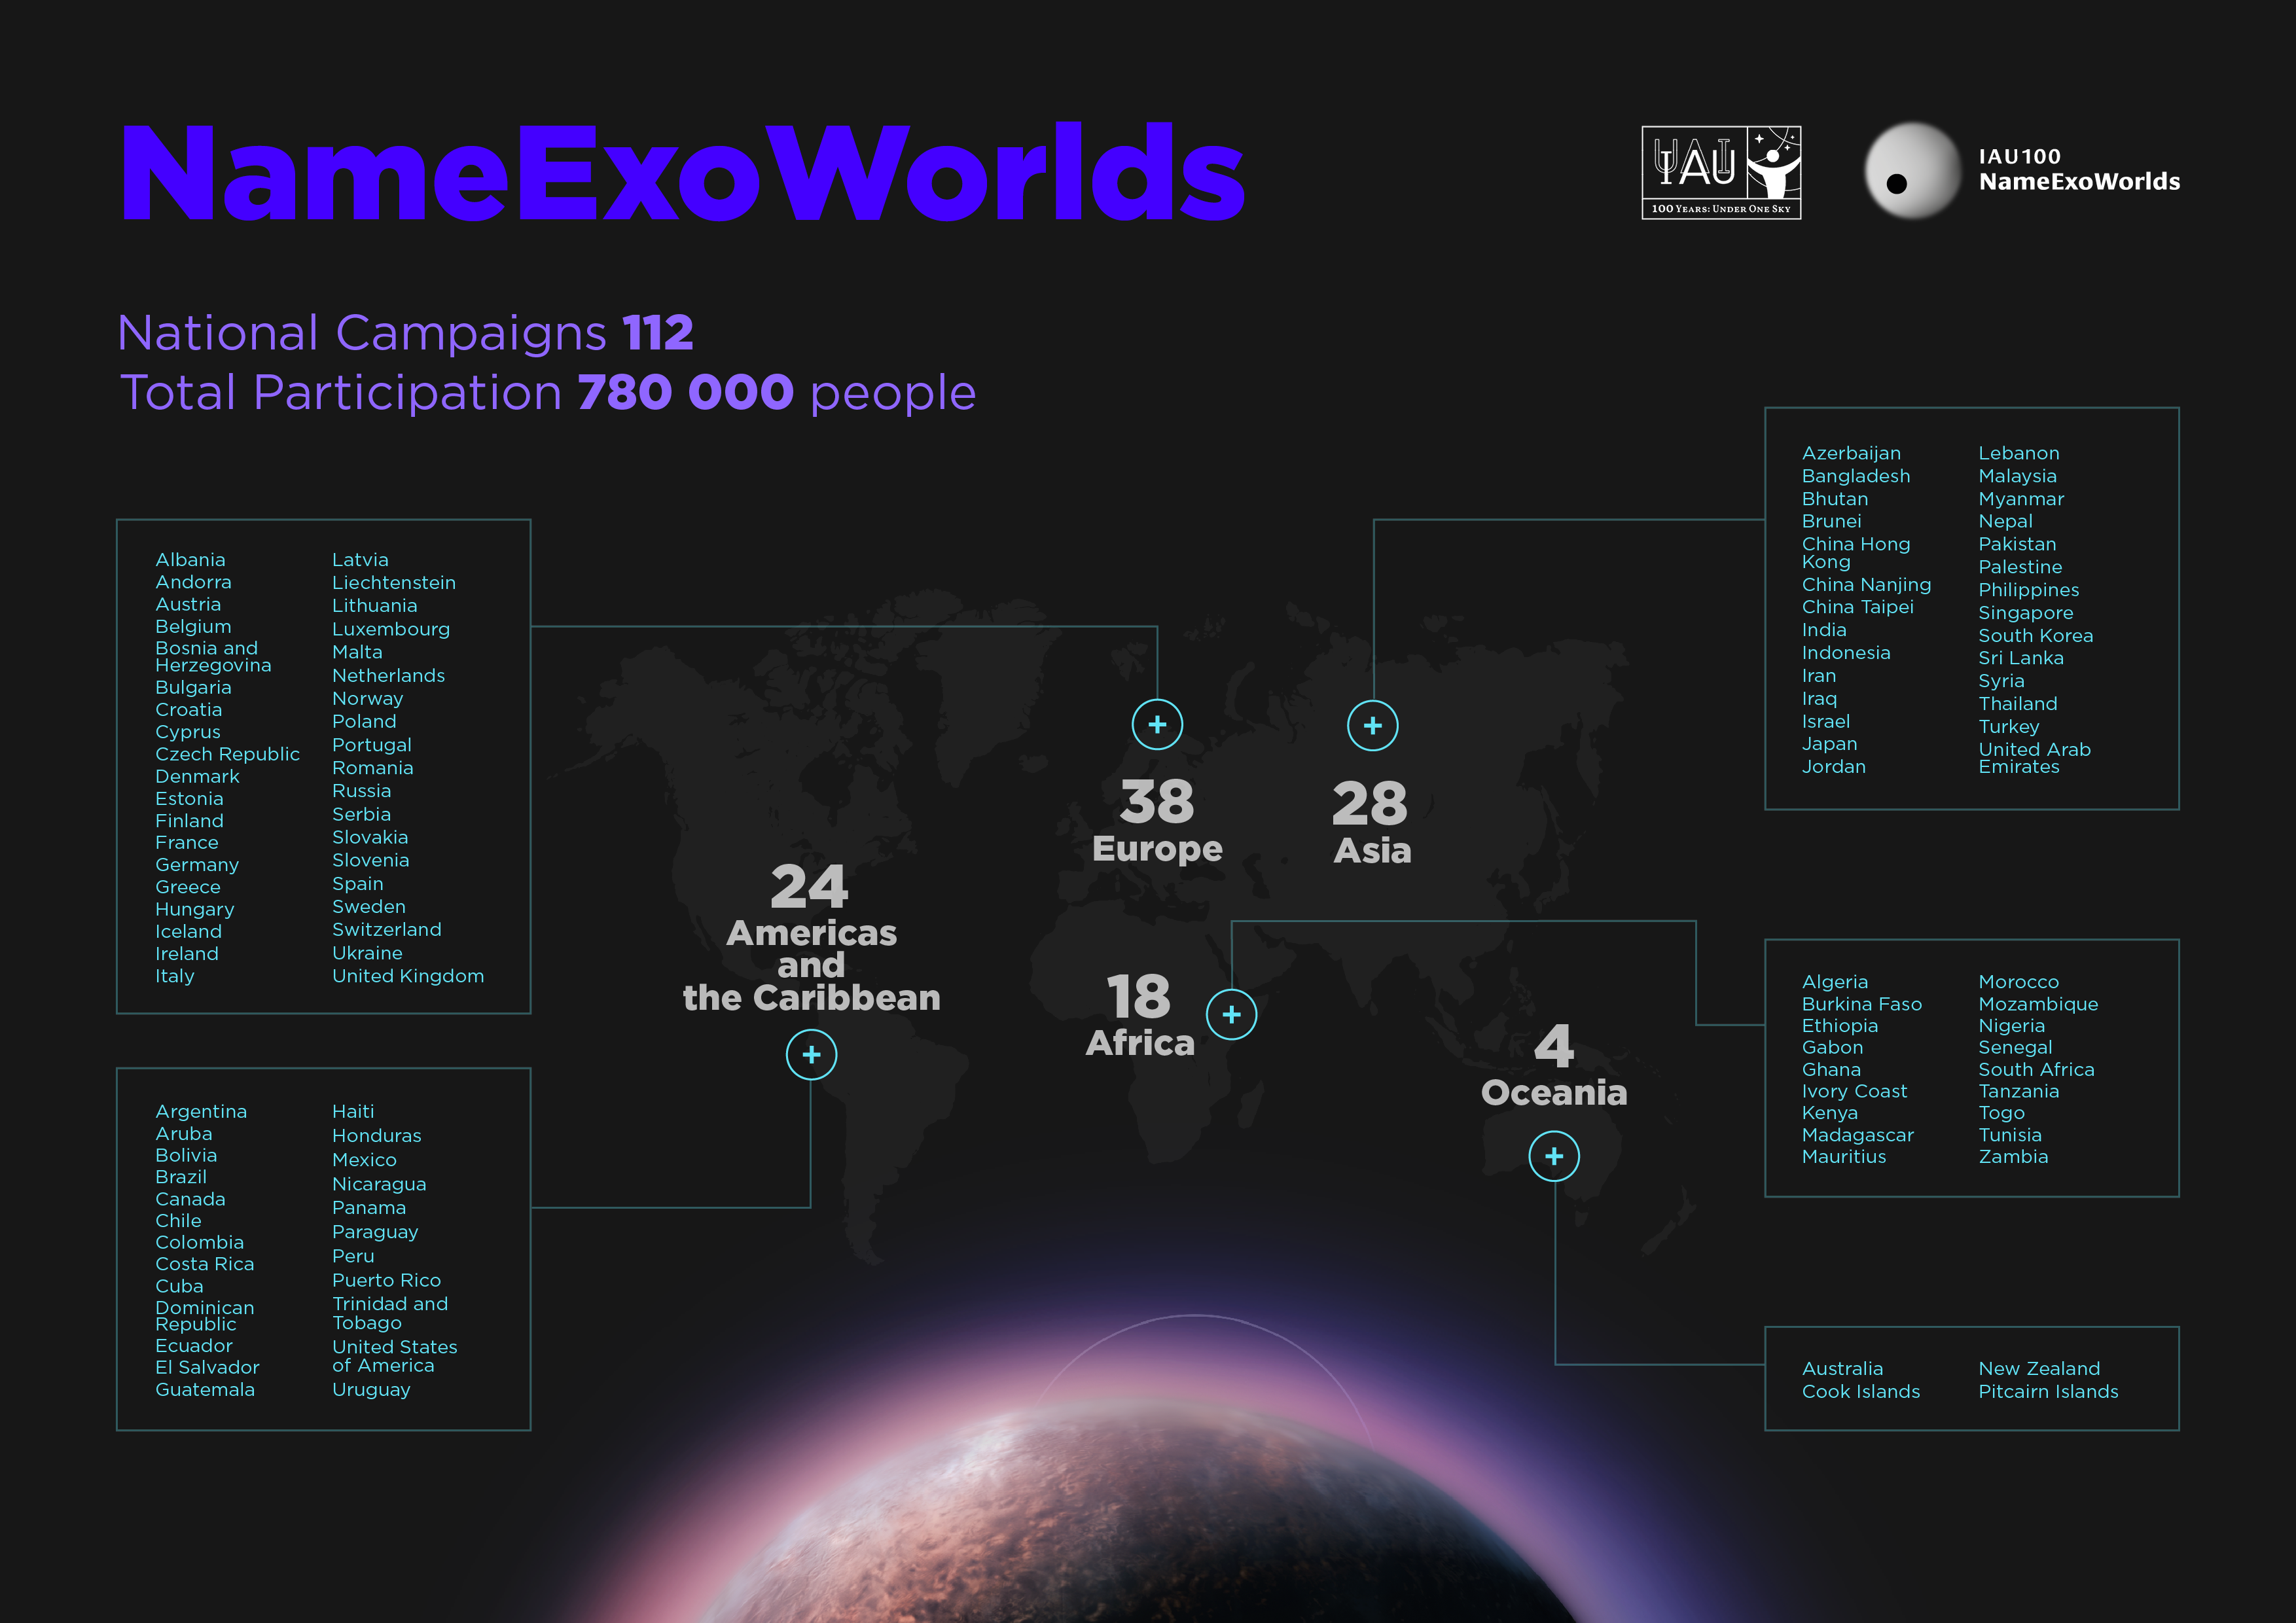

The 112 participating countries in the IAU100 NameExoWorlds campaign

The 112 participating countries in the IAU100 NameExoWorlds campaign.

Credit: IAU